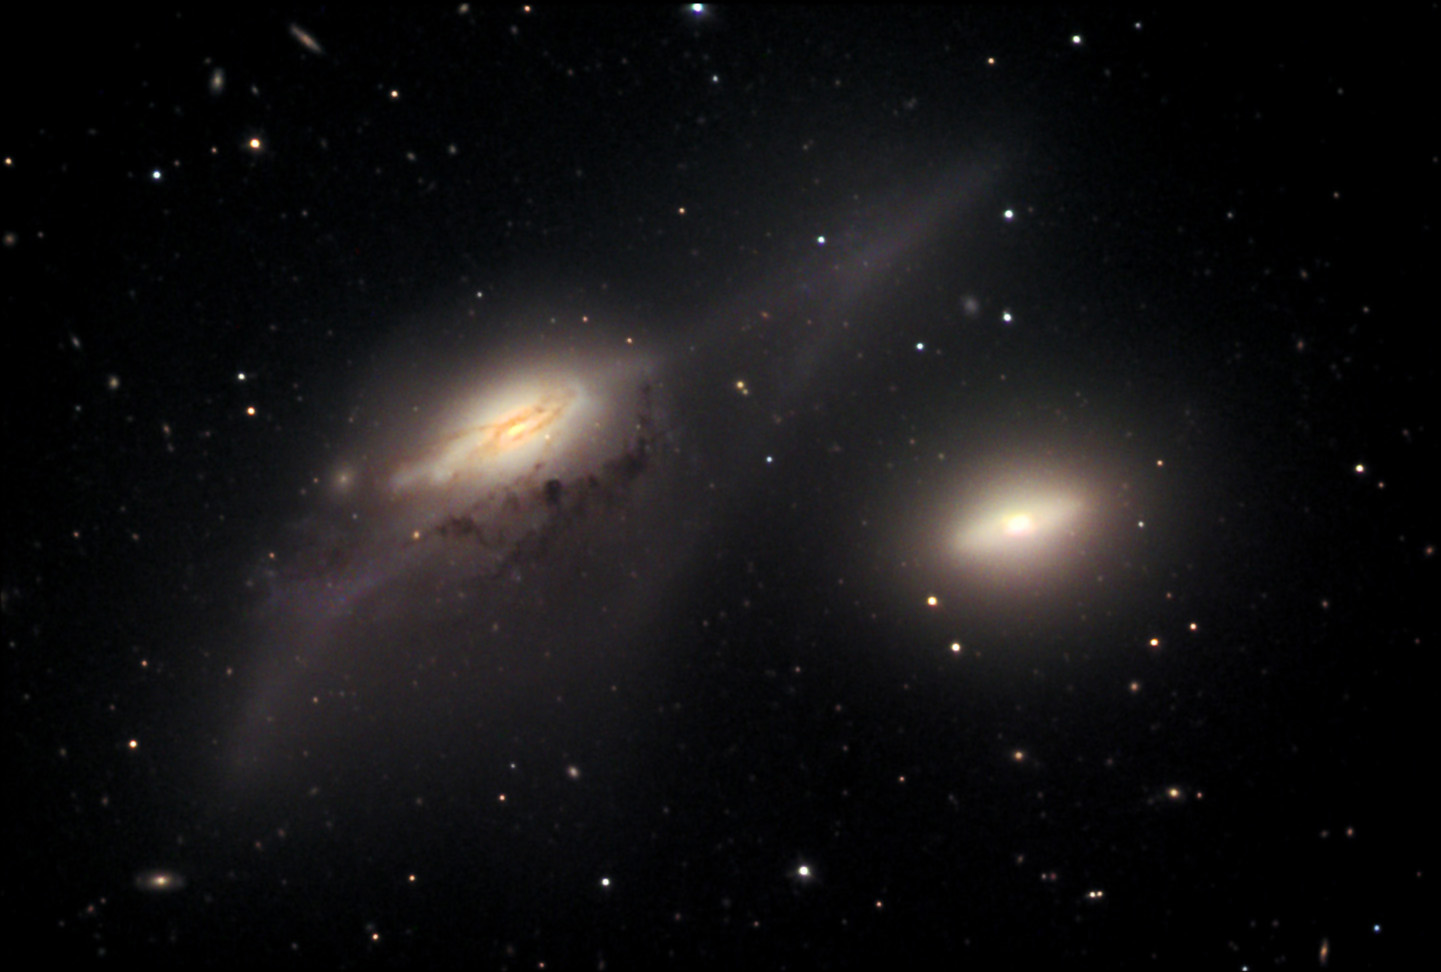

NGC 4438: The Eyes

These interacting galaxies (NGC 4438 on the left and NGC 4435 to the right) lie in the heart of the Virgo cluster. If either of these galaxies was a spiral, such structures were disturbed long ago by gravitational forces due to close encounters with other galaxies and the heavyweight - M87. These galaxies are around 40 million light years away.

This image was taken as part of Advanced Observing Program (AOP) program at Kitt Peak Visitor Center during 2014.

Credit: KPNO/NOIRLab/NSF/AURA/Adam Block